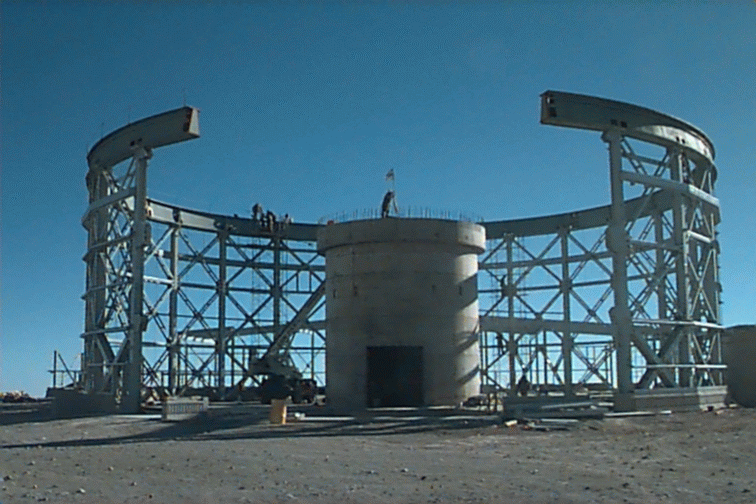

Progress in June 1996.

Credit: International Gemini Observatory/AURA